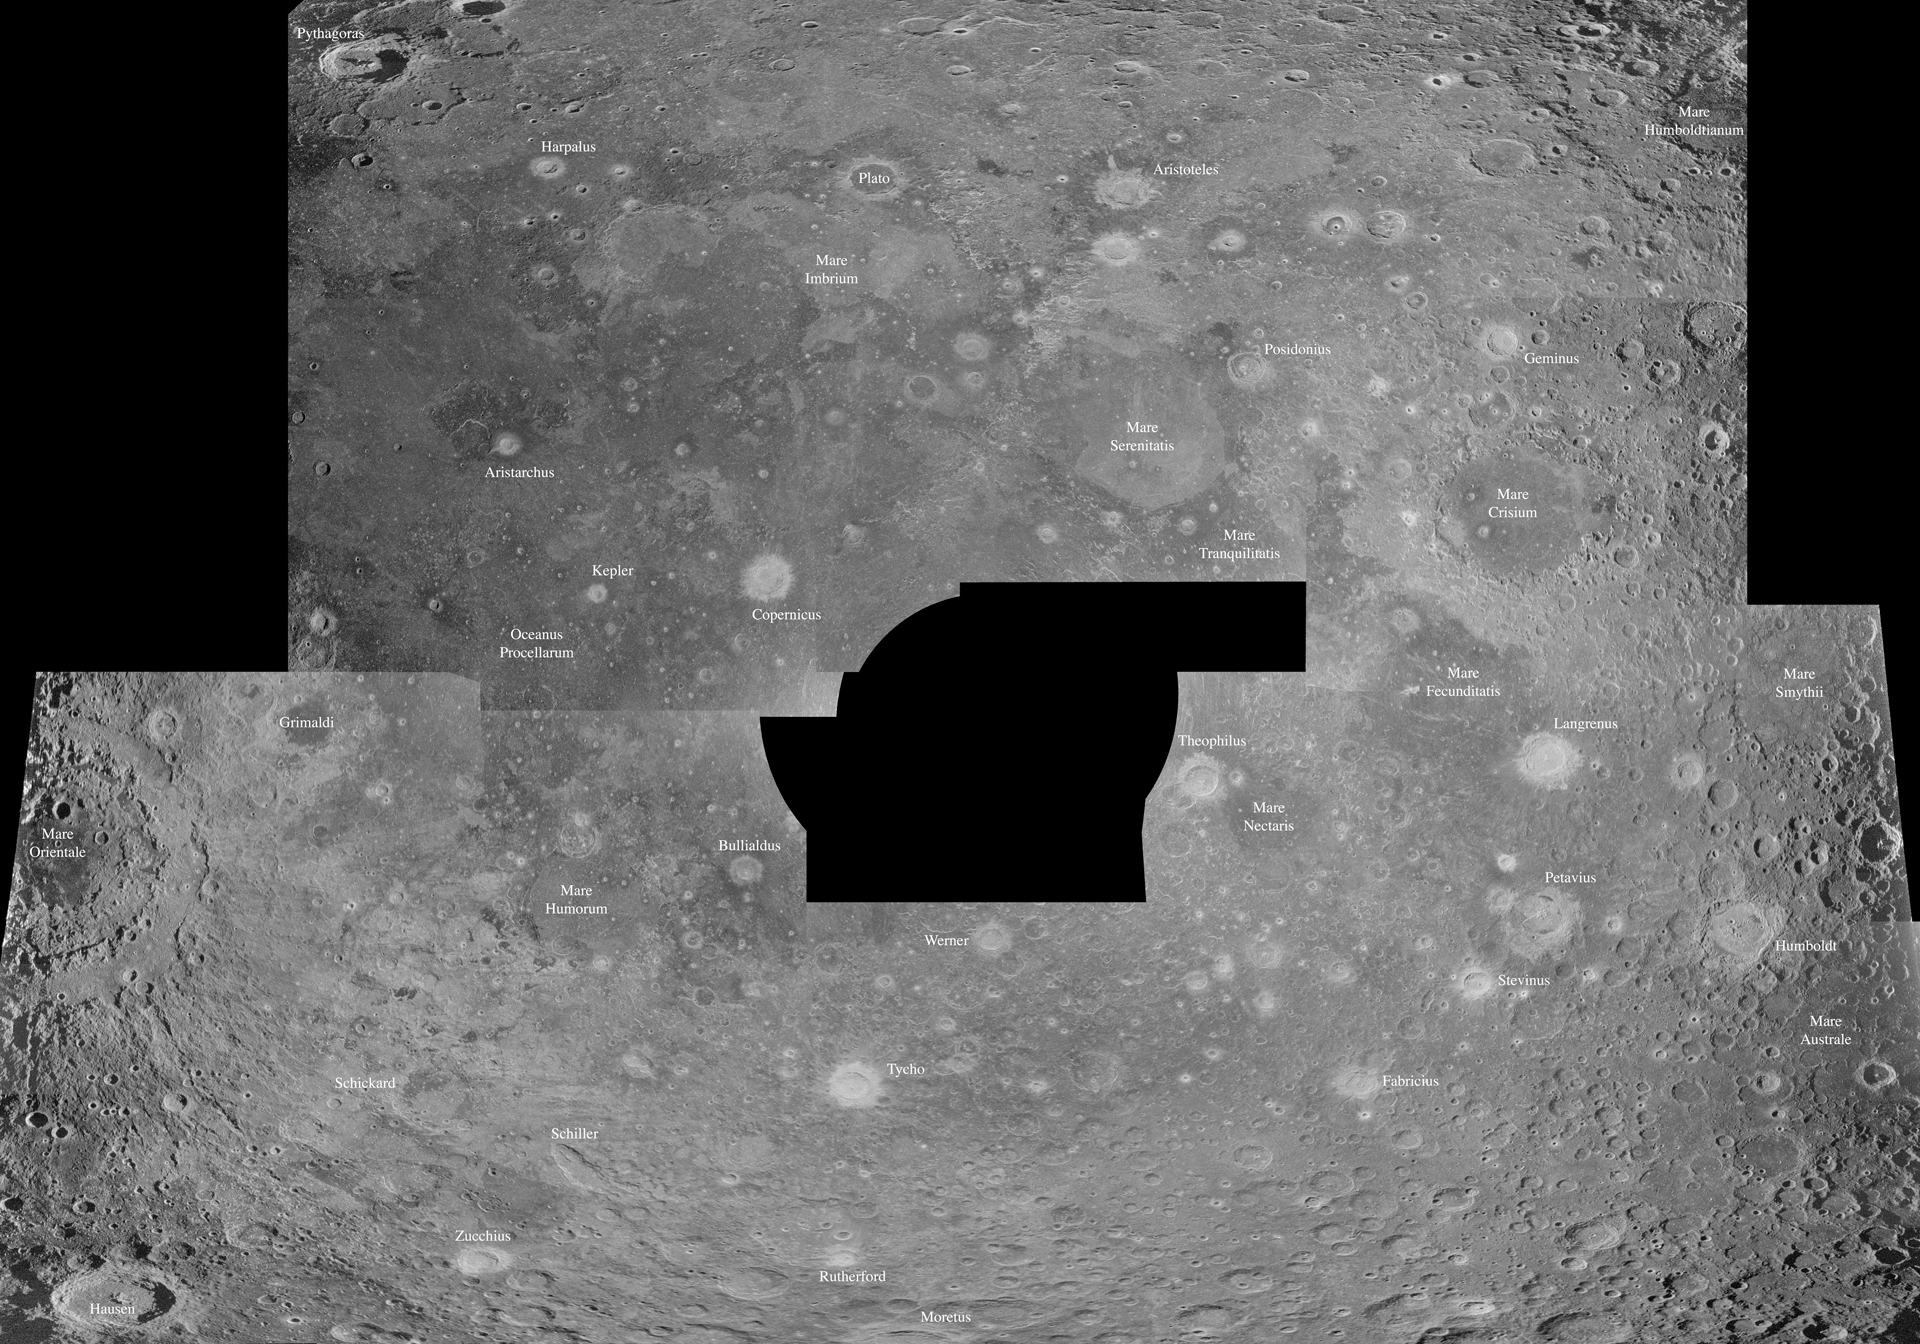

Radar Map of Our Moon

Radar maps of the Moon can look like optical images, but they represent the amount of energy reflected back toward the transmitter by any given part of the Moon's surface. The Arecibo Telescope's radar wavelength of 70 cm penetrates 10 meters or more into the very dry lunar surface. When picked up by the Green Bank Telescope (GBT), the radar shows us variations in the abundance of rocks larger than about 10 cm in diameter and differences in the chemistry of rocks that form the Moon's crust.

Credit: B. Campbell, NAIC; NRAO/AUI/NSF